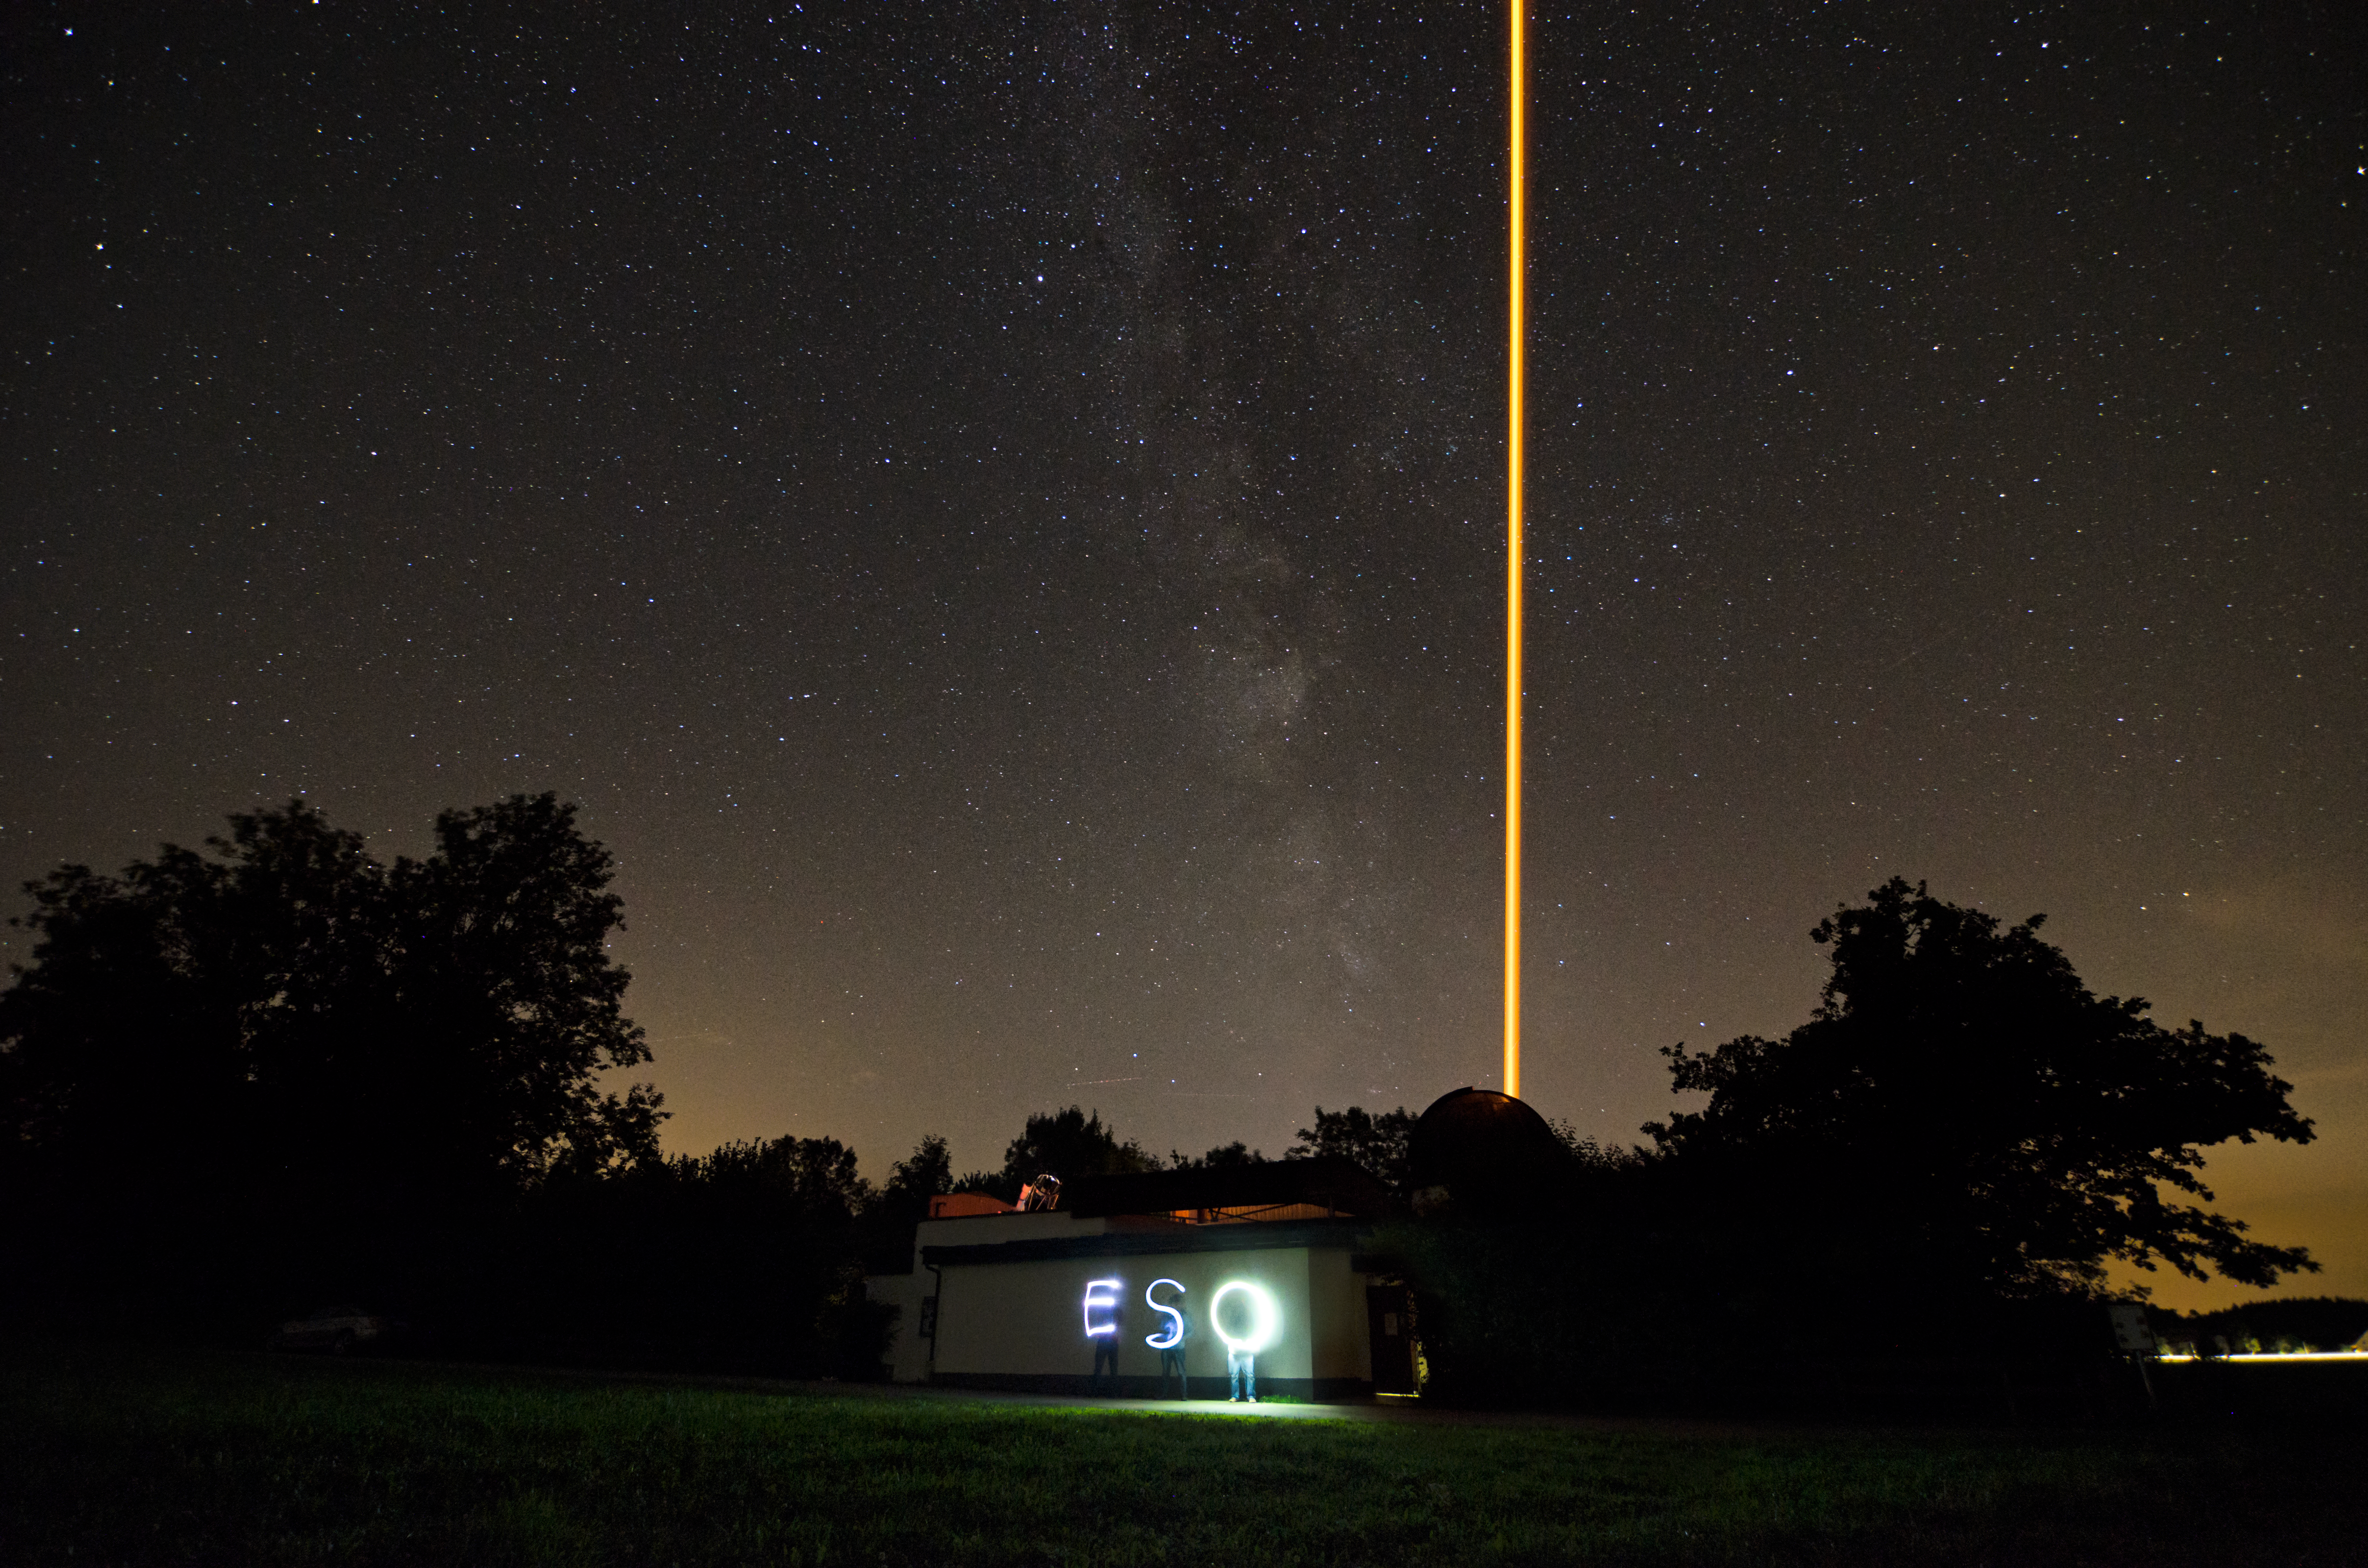

Laser and light painting

On a clear night in Bavaria, ESO staff attended the filming of an ESOcast episode focusing on ESO’s new compact laser guide star unit, seen here in action at the Allgäu Public Observatory in Ottobeuren, Germany. Using the glow from their mobile phones, staff took advantage of the long-exposure photograph to draw the letters “ESO” in light, while standing in front of the observatory. Just left of the vertical laser beam, the Milky Way can be seen. Just above the horizon over the observatory, the dotted tracks of aircraft can be seen in the distance. The laser has a powerful beam of 20 watts, and to protect pilots and passengers a no-fly zone around the observatory was created by the Deutsche Flugsicherung (responsible for air traffic control in Germany) during the nighttime observing hours.

Laser guide stars are artificial stars created in the Earth’s atmosphere using a laser beam. The laser makes the sodium atoms in a layer 90 kilometres up in the atmosphere glow and so creates an artificial star in the sky that can be observed by a telescope. Using measurements of the artificial star, adaptive optics instruments can then correct the blurring effect of the atmosphere in the observations.

ESO’s innovative concept uses a powerful laser whose beam is launched with a small telescope, combined into a single modular unit which can be mounted directly on a large telescope. The concept, which has been patented and licensed by ESO, will be used to provide the Very Large Telescope (VLT) with four similar laser units. It will also play a key role in the units that will equip the future European Extremely Large Telescope (E-ELT).

At the time of filming, the unit was undergoing testing before being shipped to the ESO Paranal Observatory in Chile, home of the VLT.

Credit: ESO/M. Kornmesser